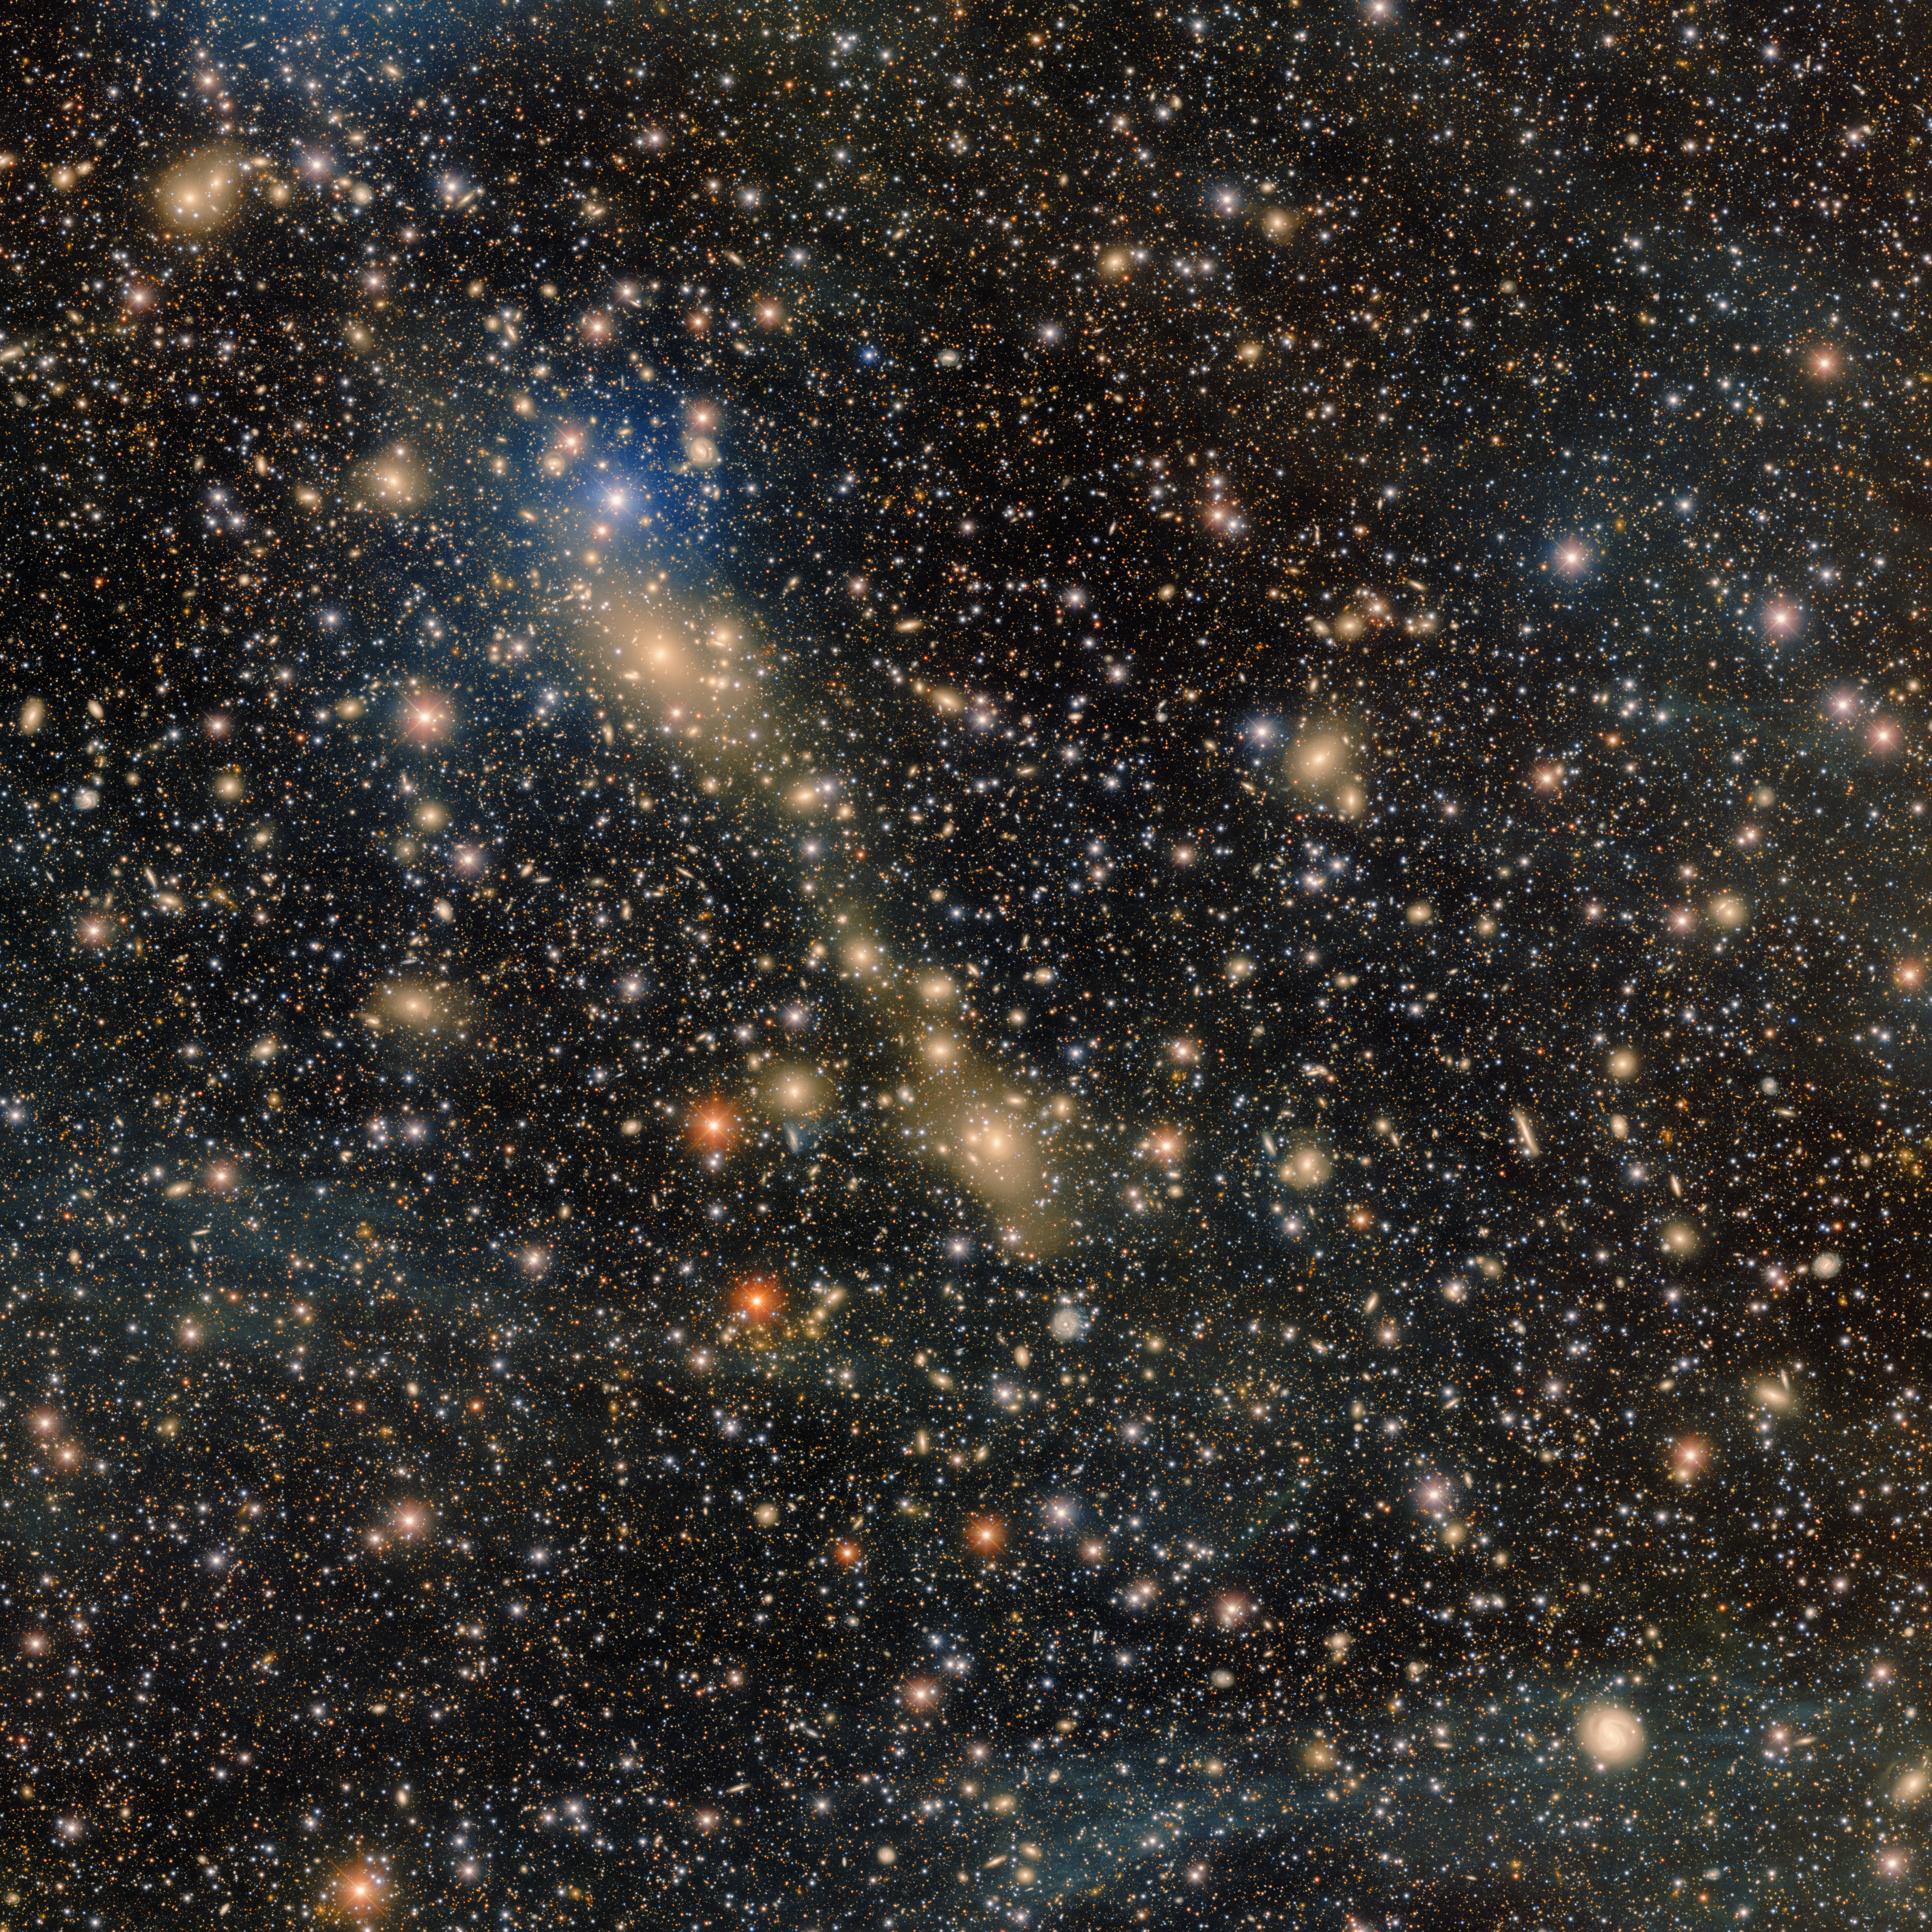

DECam’s Deep View of Abell 3667

Abell 3667 — an actively merging galaxy cluster — is featured in this image assembled from over 28 hours of observations with the 570-megapixel Department of Energy-fabricated Dark Energy Camera, mounted on the U.S. National Science Foundation Víctor M. Blanco 4-meter Telescope at Cerro Tololo Inter-American Observatory, a Program of NSF NOIRLab.

Credit: CTIO/NOIRLab/DOE/NSF/AURA Acknowledgment: PI: Anthony Englert (Brown University)Image Processing: T.A. Rector (University of Alaska Anchorage/NSF NOIRLab), M. Zamani & D. de Martin (NSF NOIRLab)